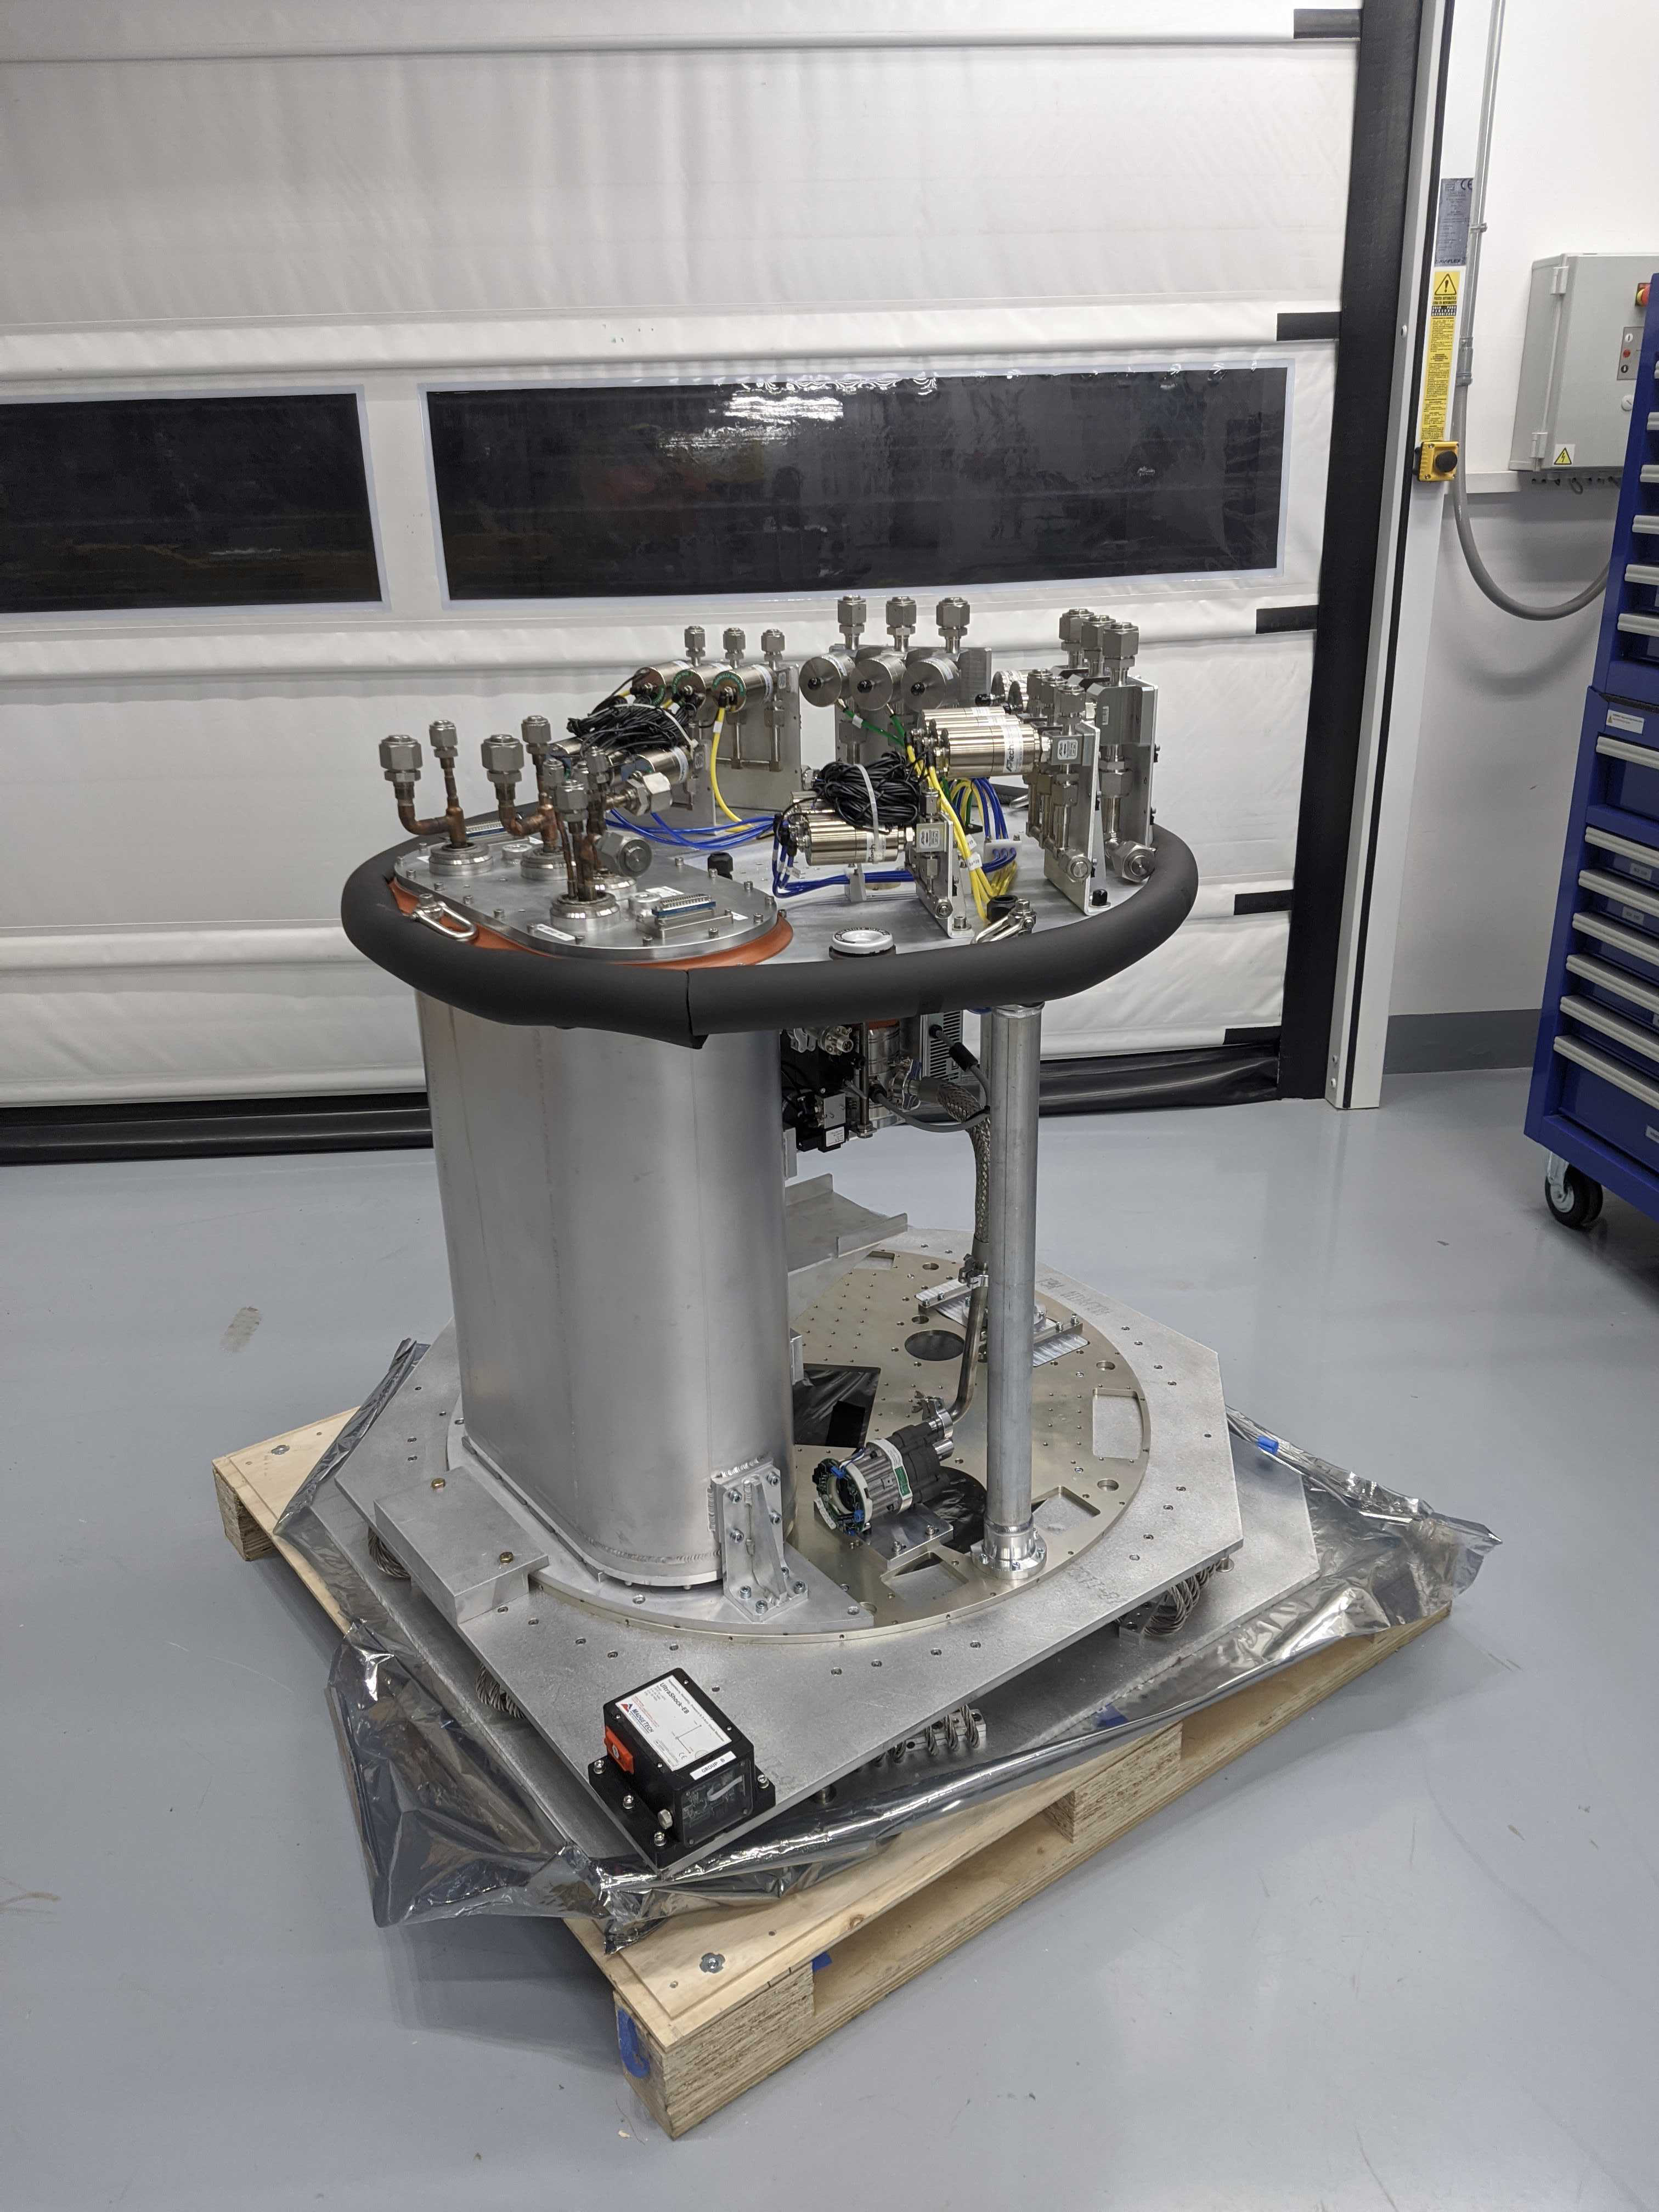

Refrigeration Pathfinder arrival

The Refrigeration Pathfinder, which will be installed in the Rubin Observatory Commissioning Camera (ComCam), has arrived in Chile. The Refrigeration Pathfinder is an instrument that will help verify the full refrigeration system for the Rubin Observatory LSST Camera (which is different than the one used for ComCam).

Credit: Rubin Observatory/NSF/AURA